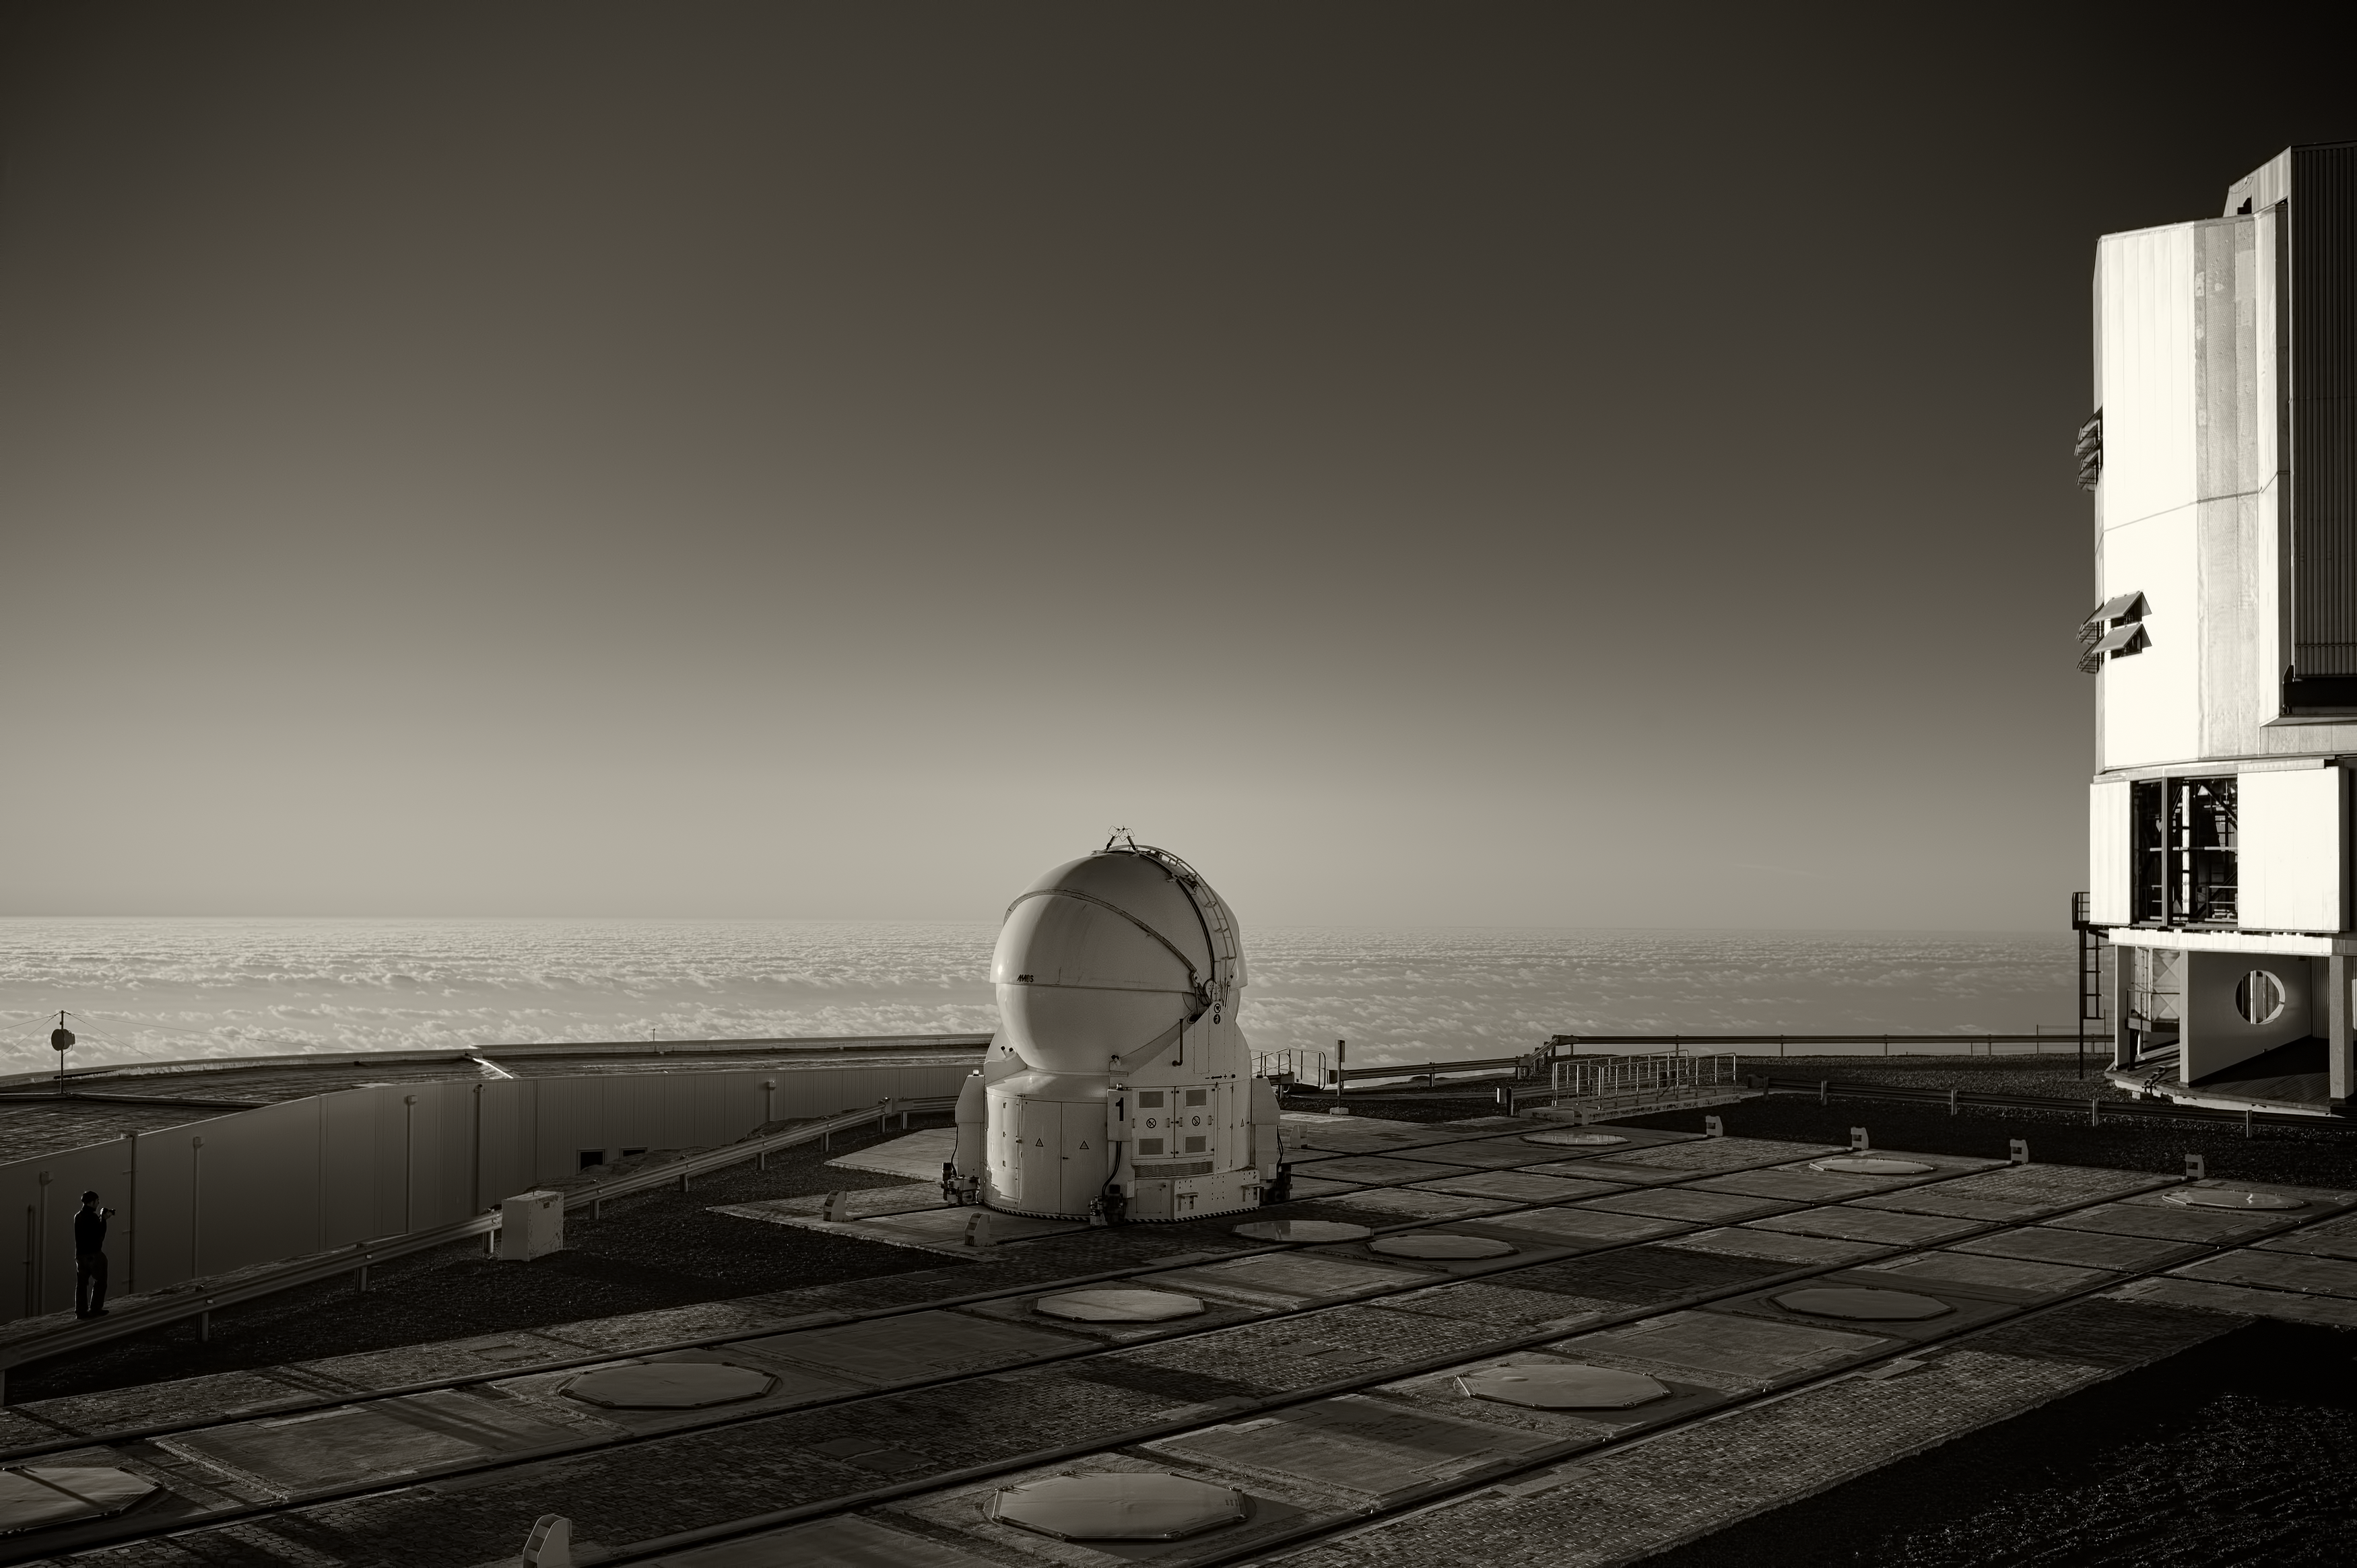

The VLT at Paranal Observatory

Image of one of the Very Large Telescope (VLT) 1.8m diameter Auxiliary Telescopes, next to the 8.2m diameter UT1, located at Cerro Paranal Observatory in the Atacama Desert of northern Chile. The image was taken by Stefan Seip, one of the ESO Photo Ambassadors.

Credit: ESO/S. Seip